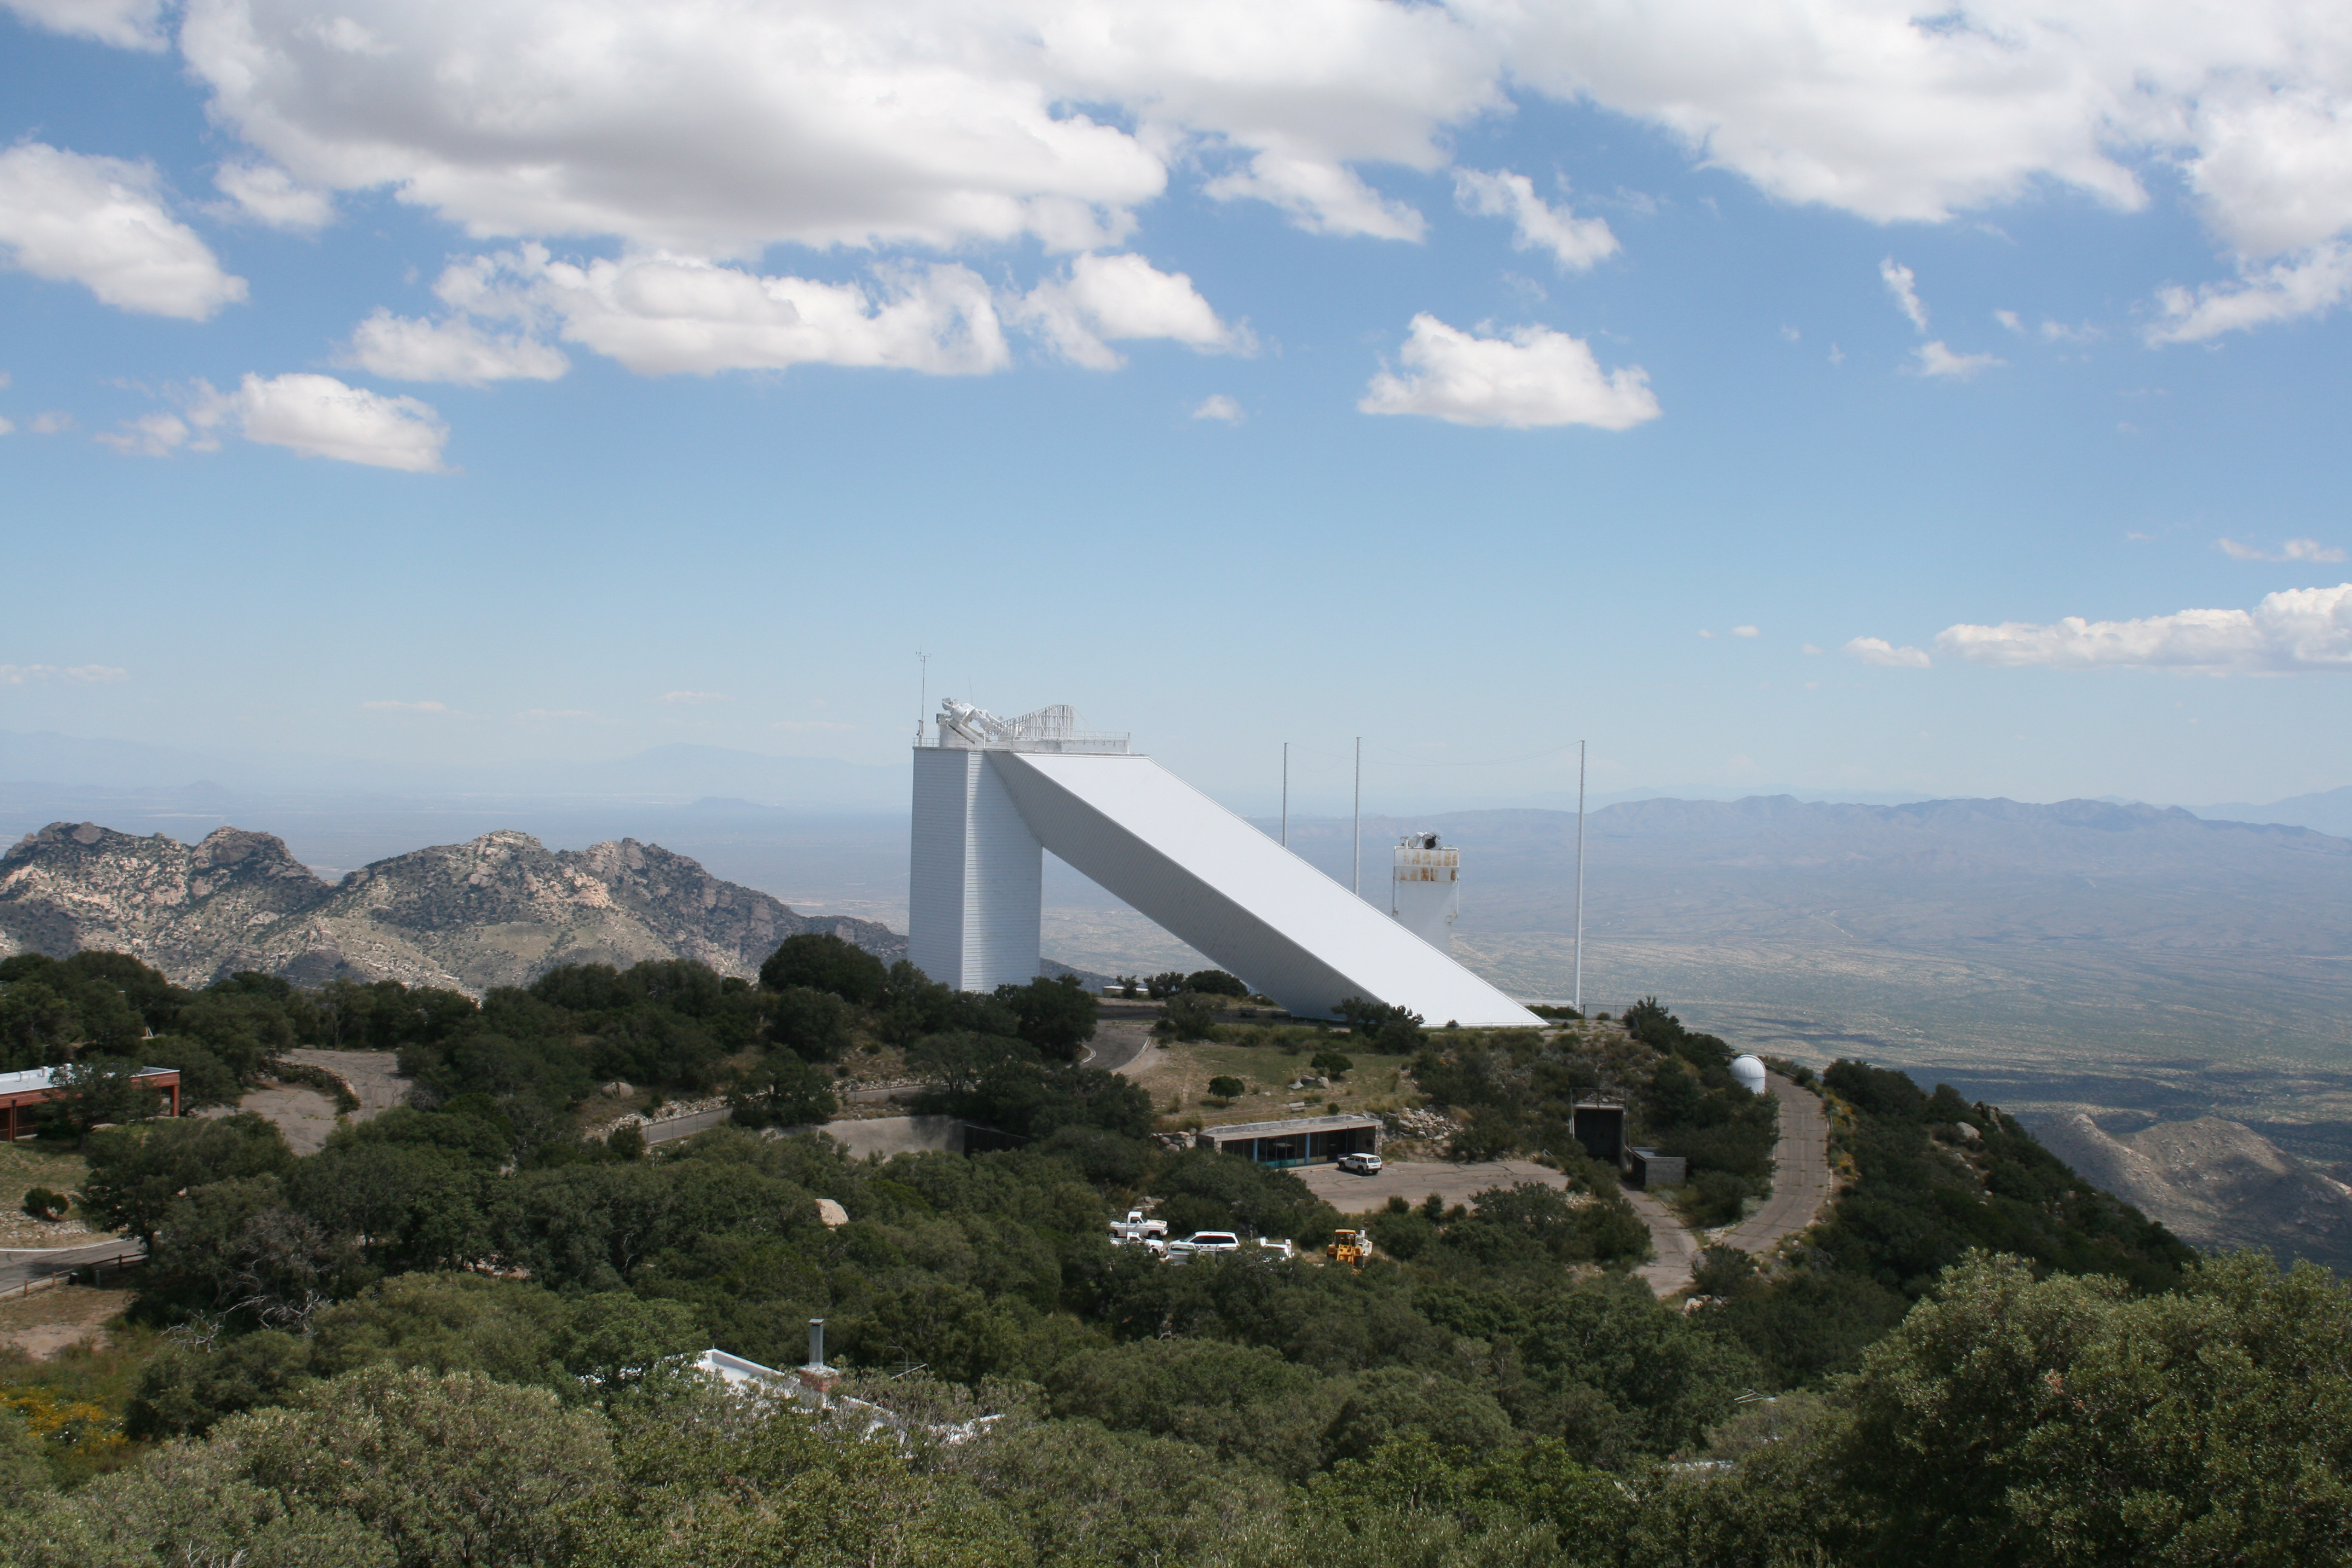

McMath-Pierce Solar Telescope

The McMath-Pierce Solar Telescope at Kitt Peak National Observatory (KPNO).

Credit: KPNO/NOIRLab/NSF/AURA/P. Marenfeld